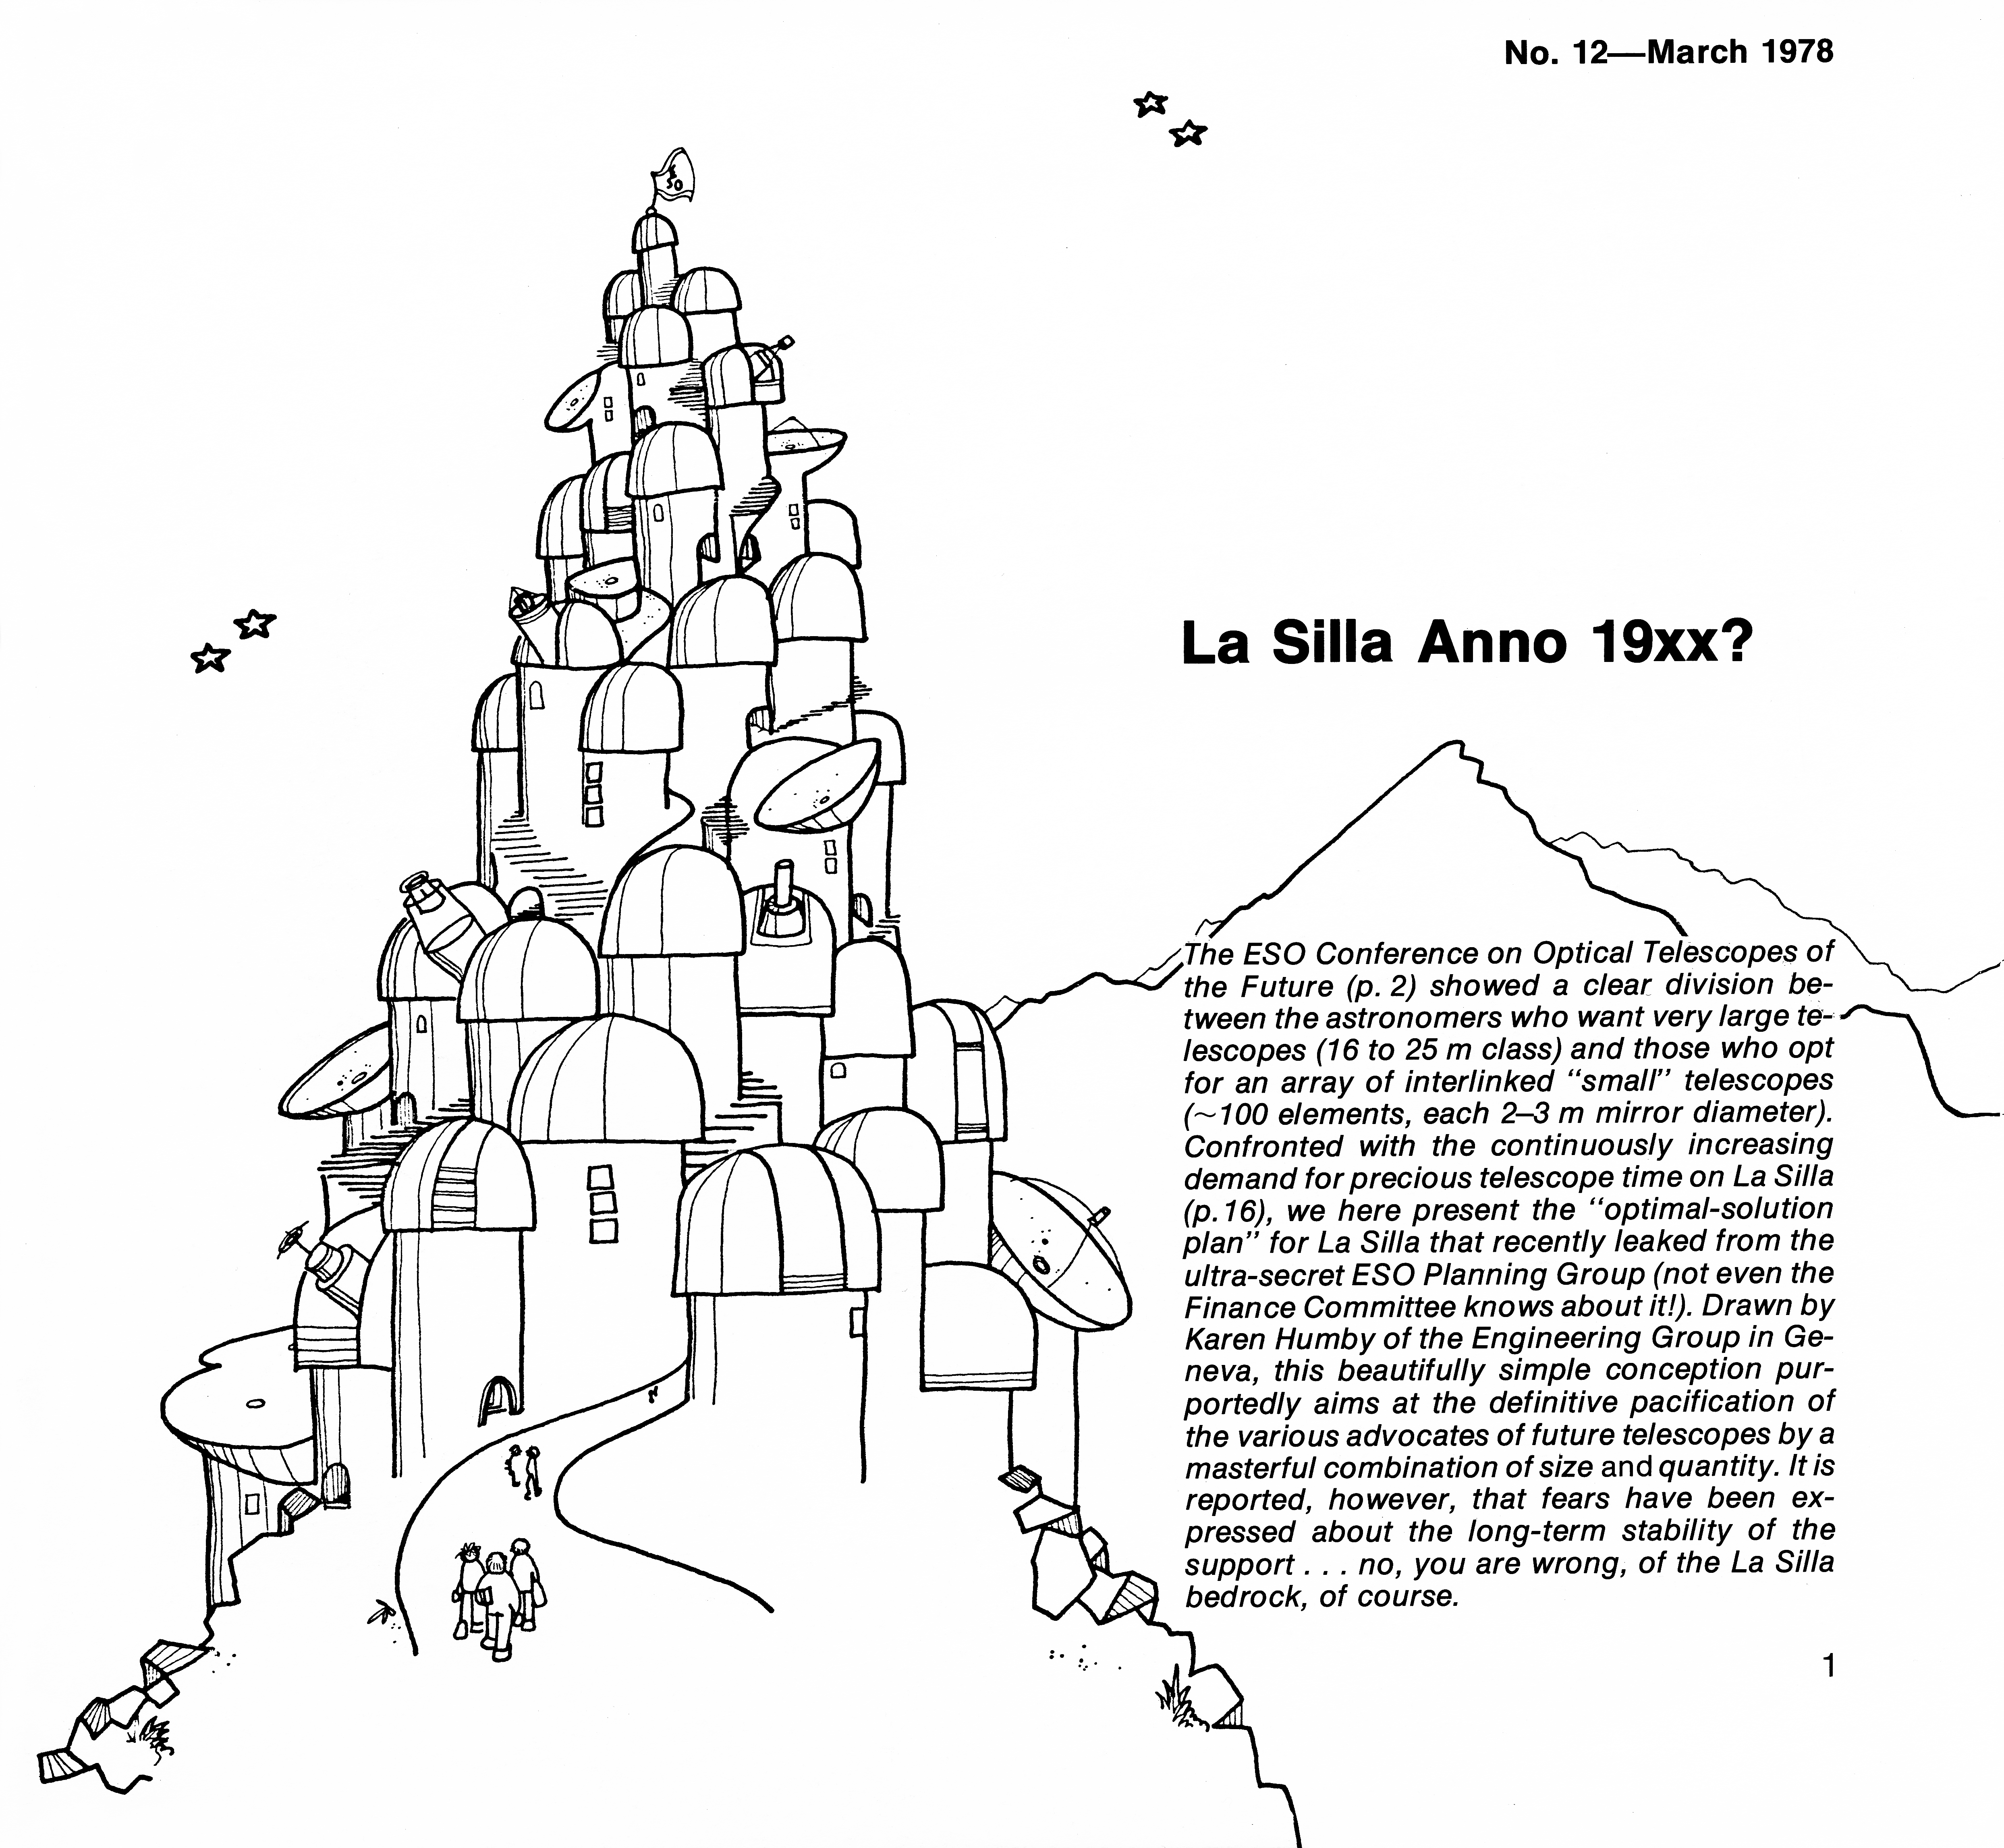

La Silla of the future...?

Comical cartoon from 1978.

Credit: ESO